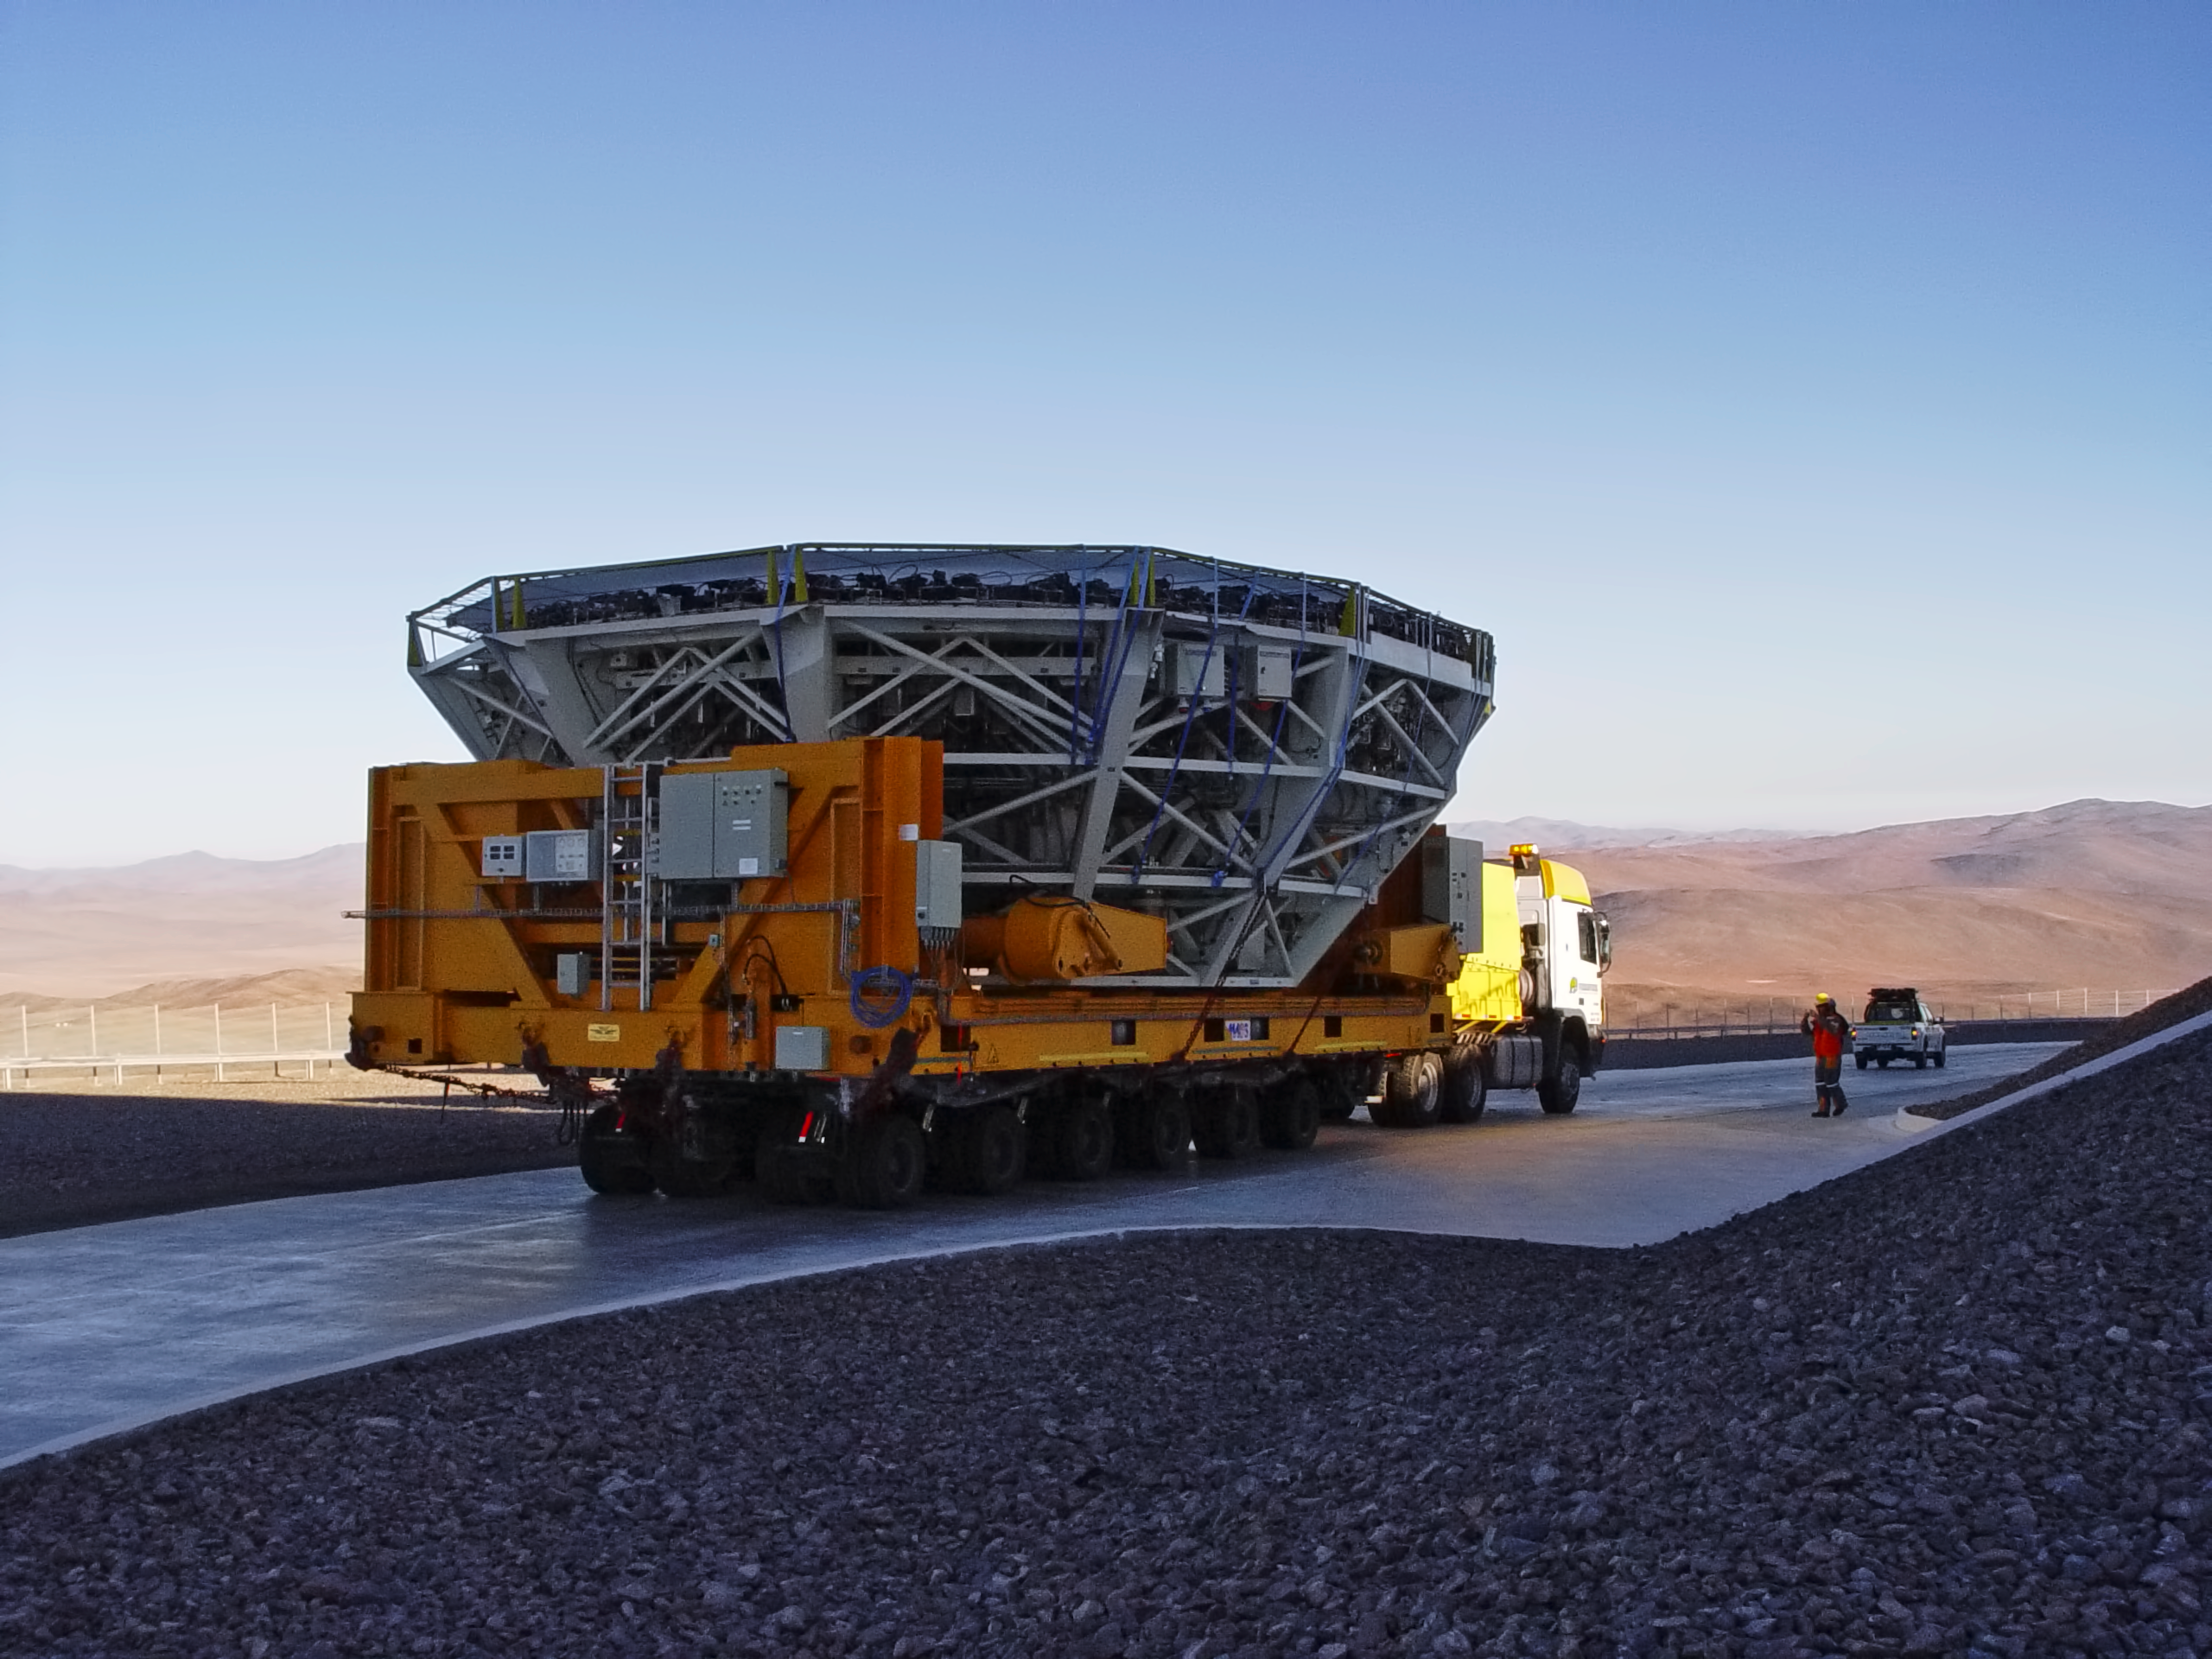

UT2 being transported for recoating

The main mirror (M1) of the VLT's Kueyen Telescope (UT2) is transported down to the Paranal MMB, prior the recoating, in May 2008.

Credit: ESO